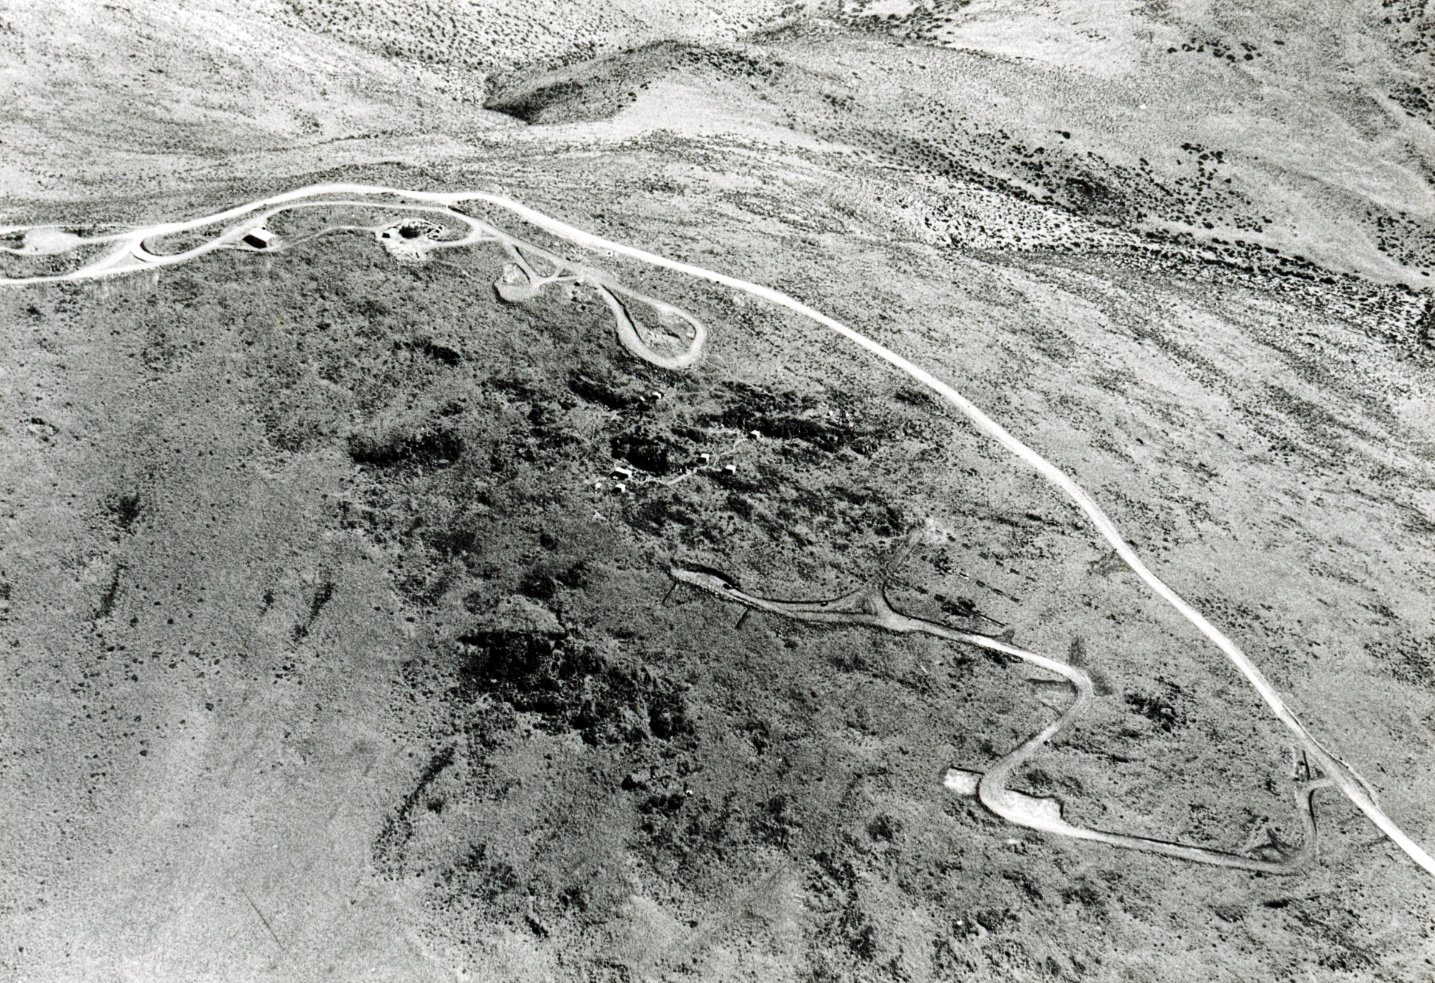

Aerial view of La Silla Observatory, 1966

Aerial view of the La Silla Observatory, 1966. The access road and the future site of the hotel in the foreground.

Credit: ESO/R. Holder